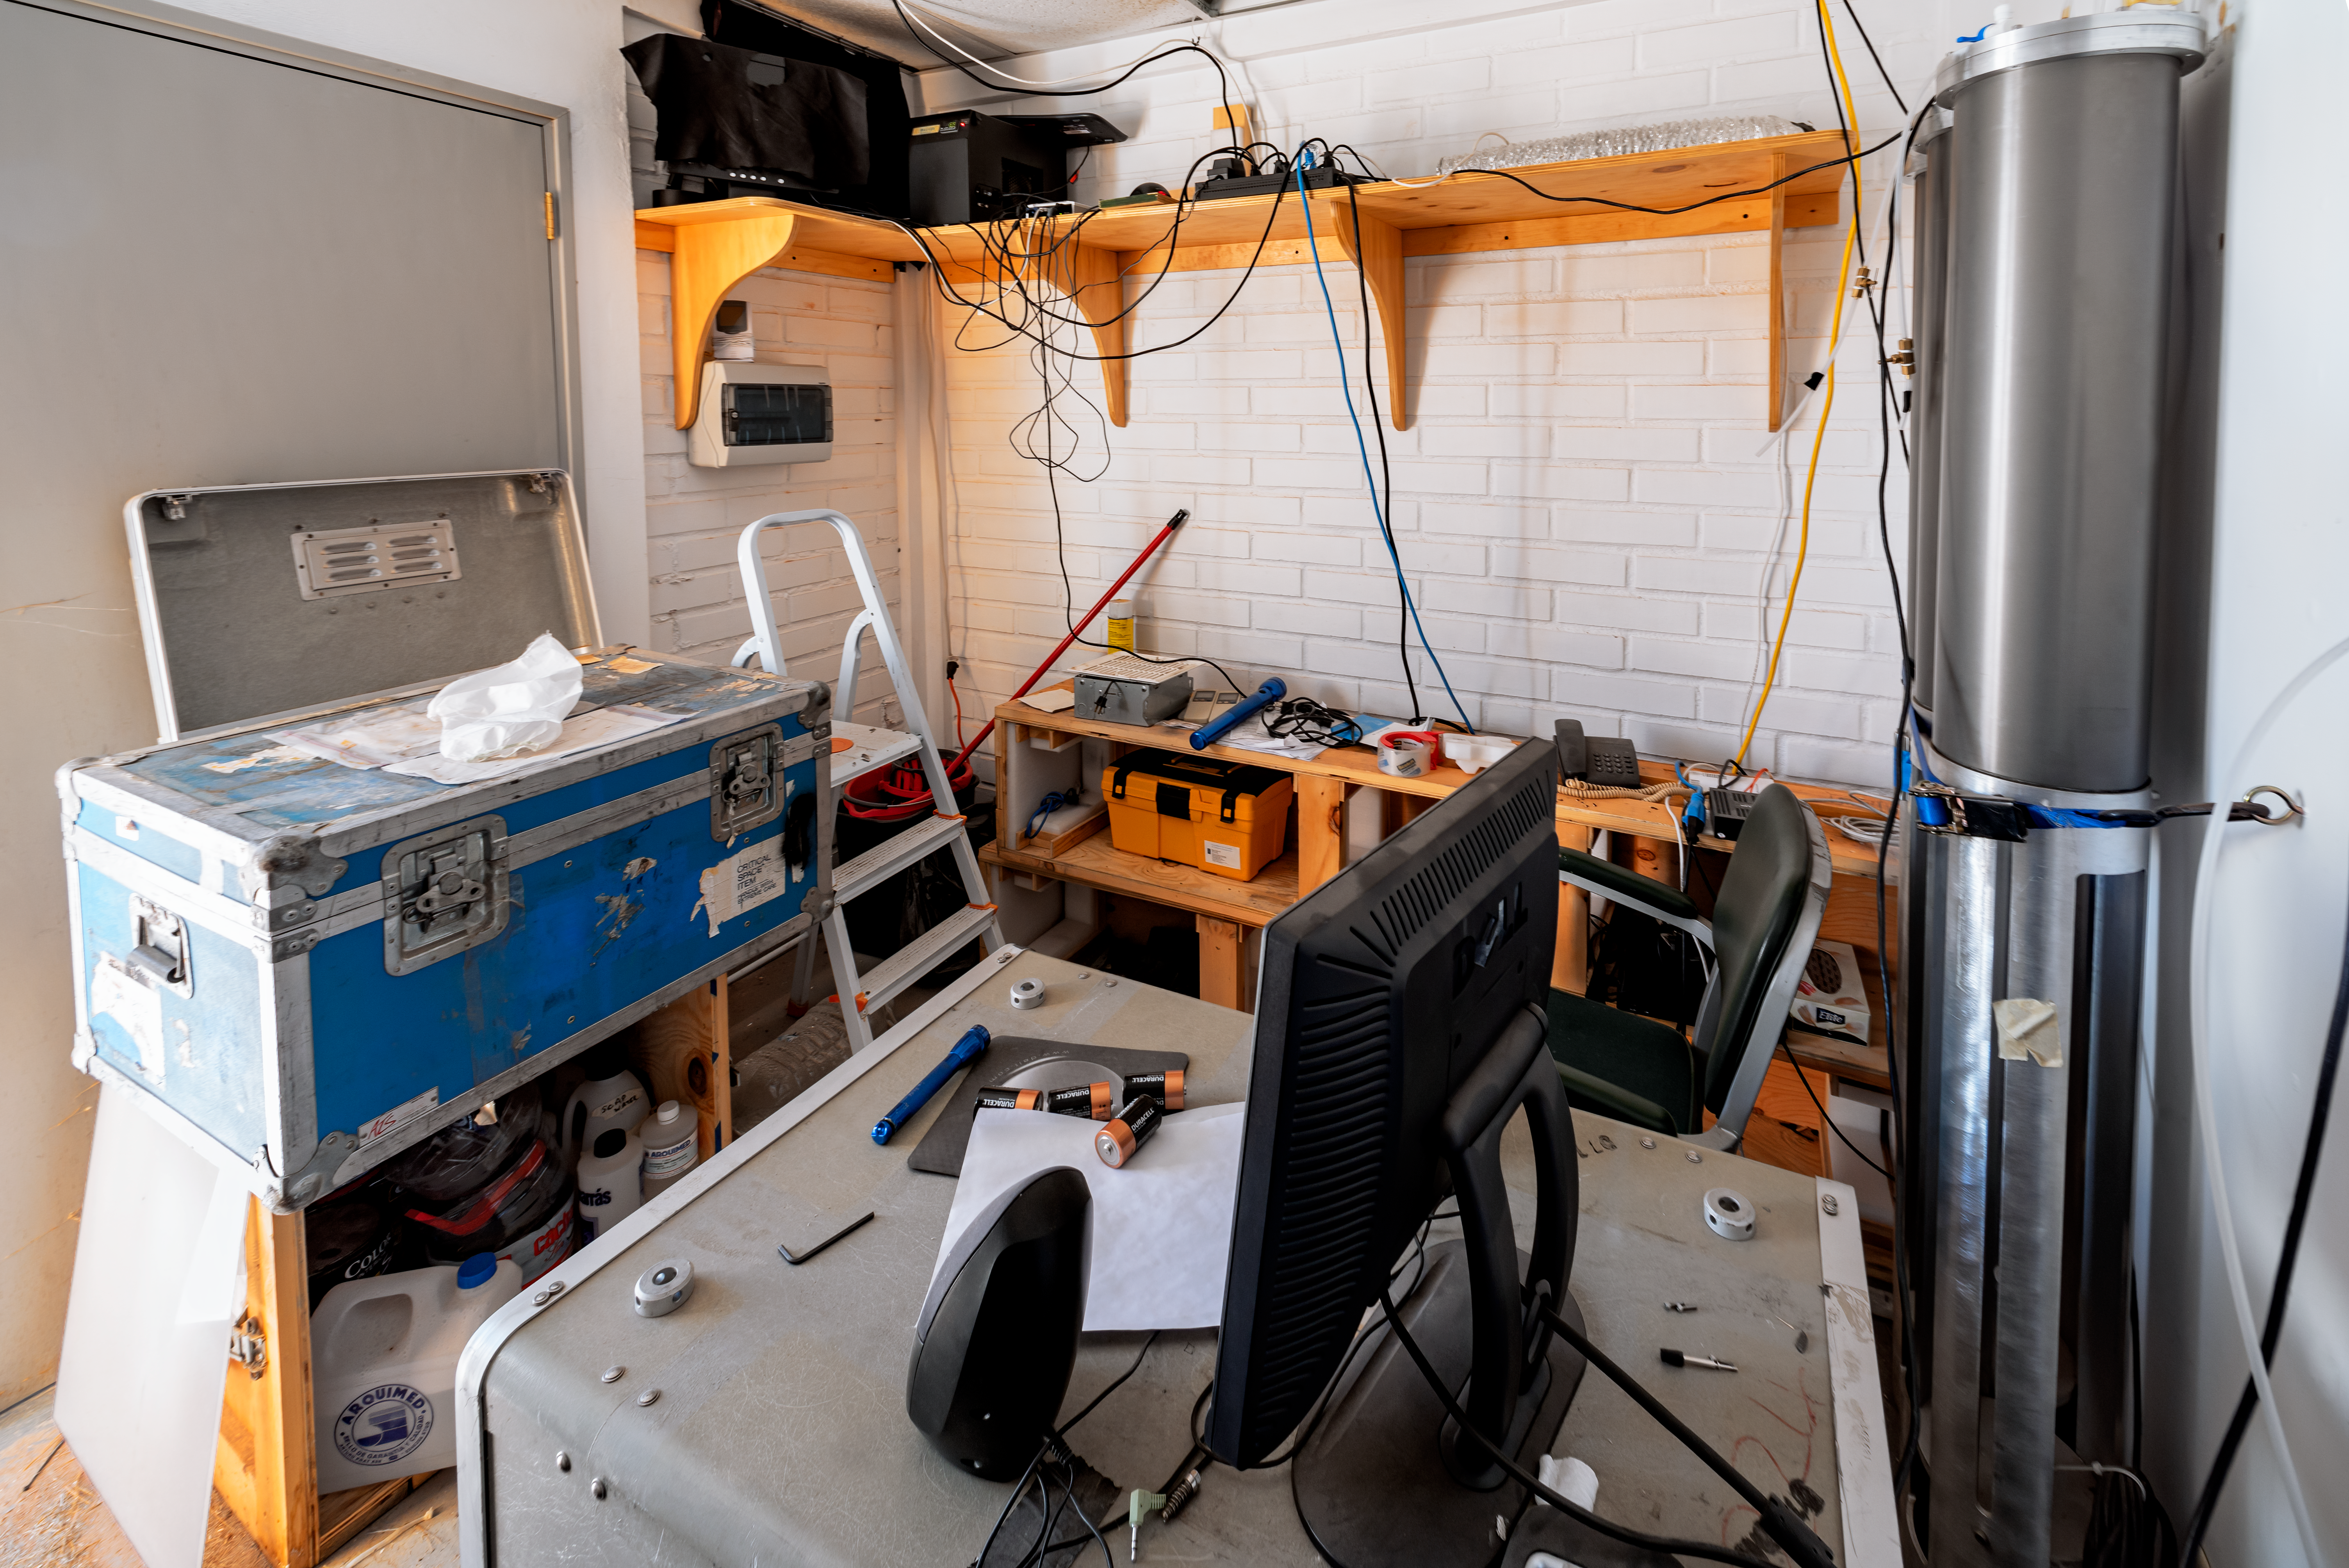

SSI Airglow control room

SSI Airglow.

Credit: CTIO/NOIRLab/NSF/AURA/D. Munizaga